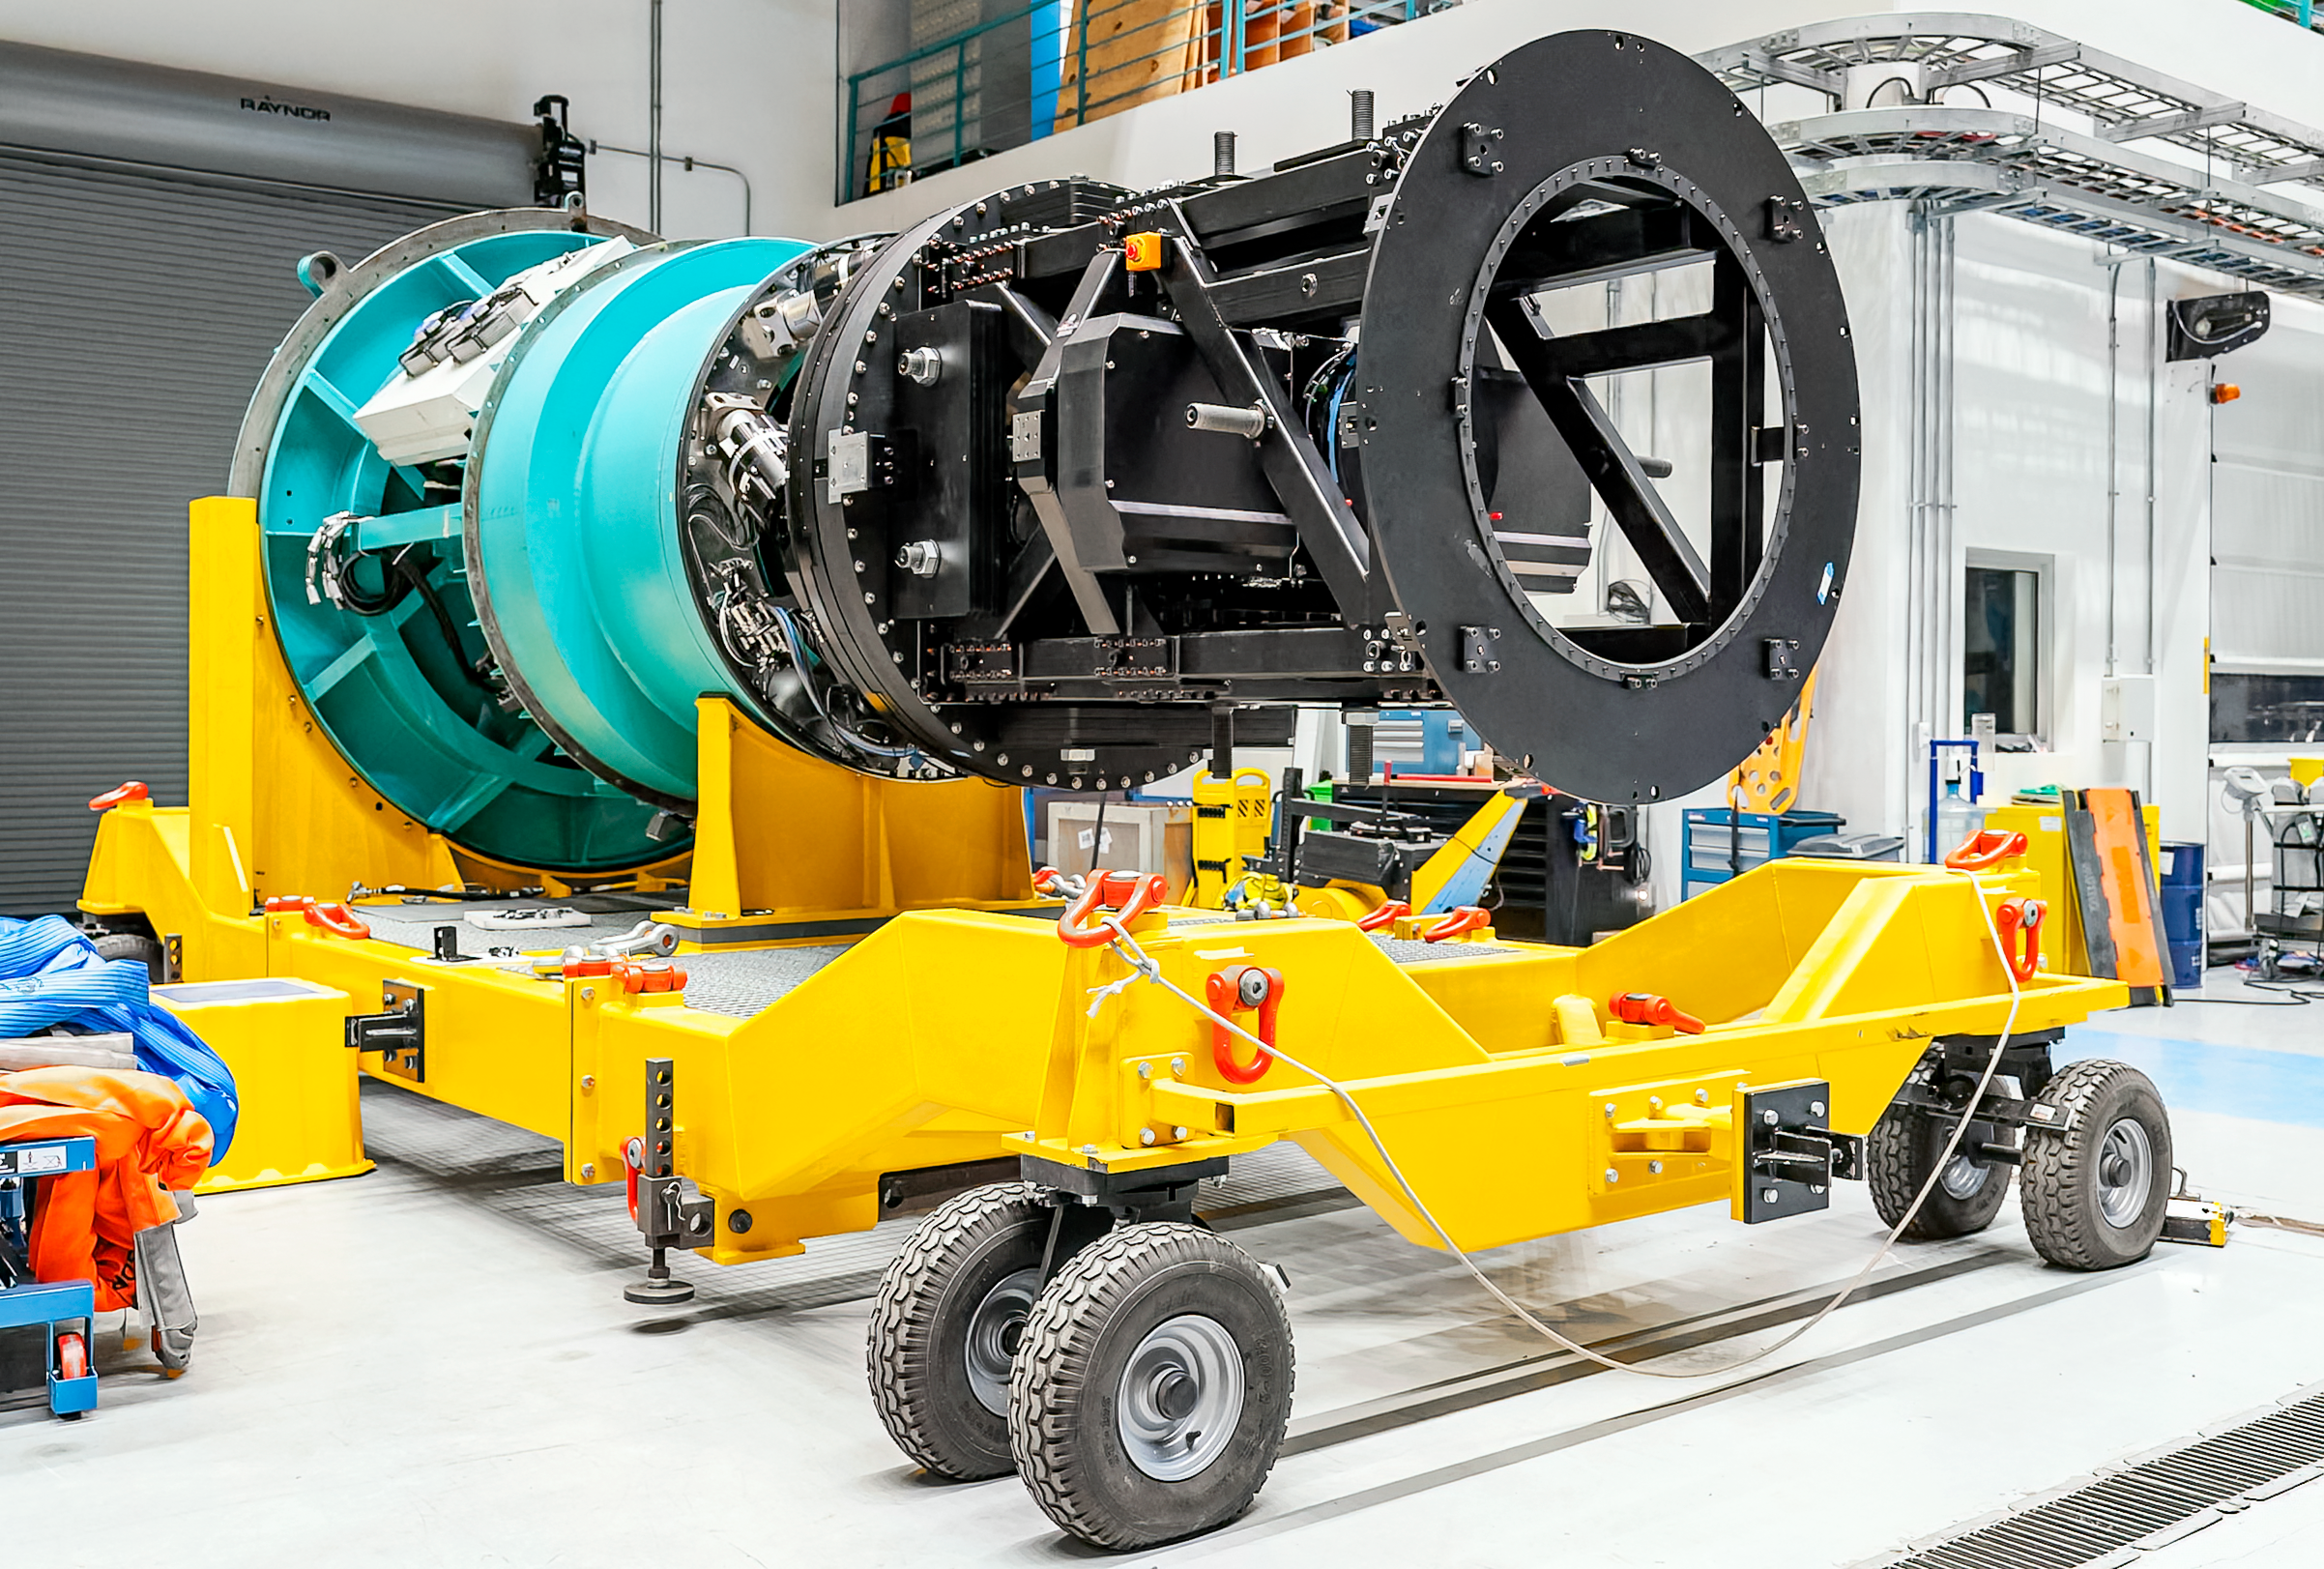

The Commissioning Camera in December 2024

Rubin Observatory's engineering test camera, the Commissioning Camera (ComCam) was removed from the telescope in December 2024.

Credit: RubinObs/NOIRLab/SLAC/NSF/DOE/AURA/A. Pizarro D.